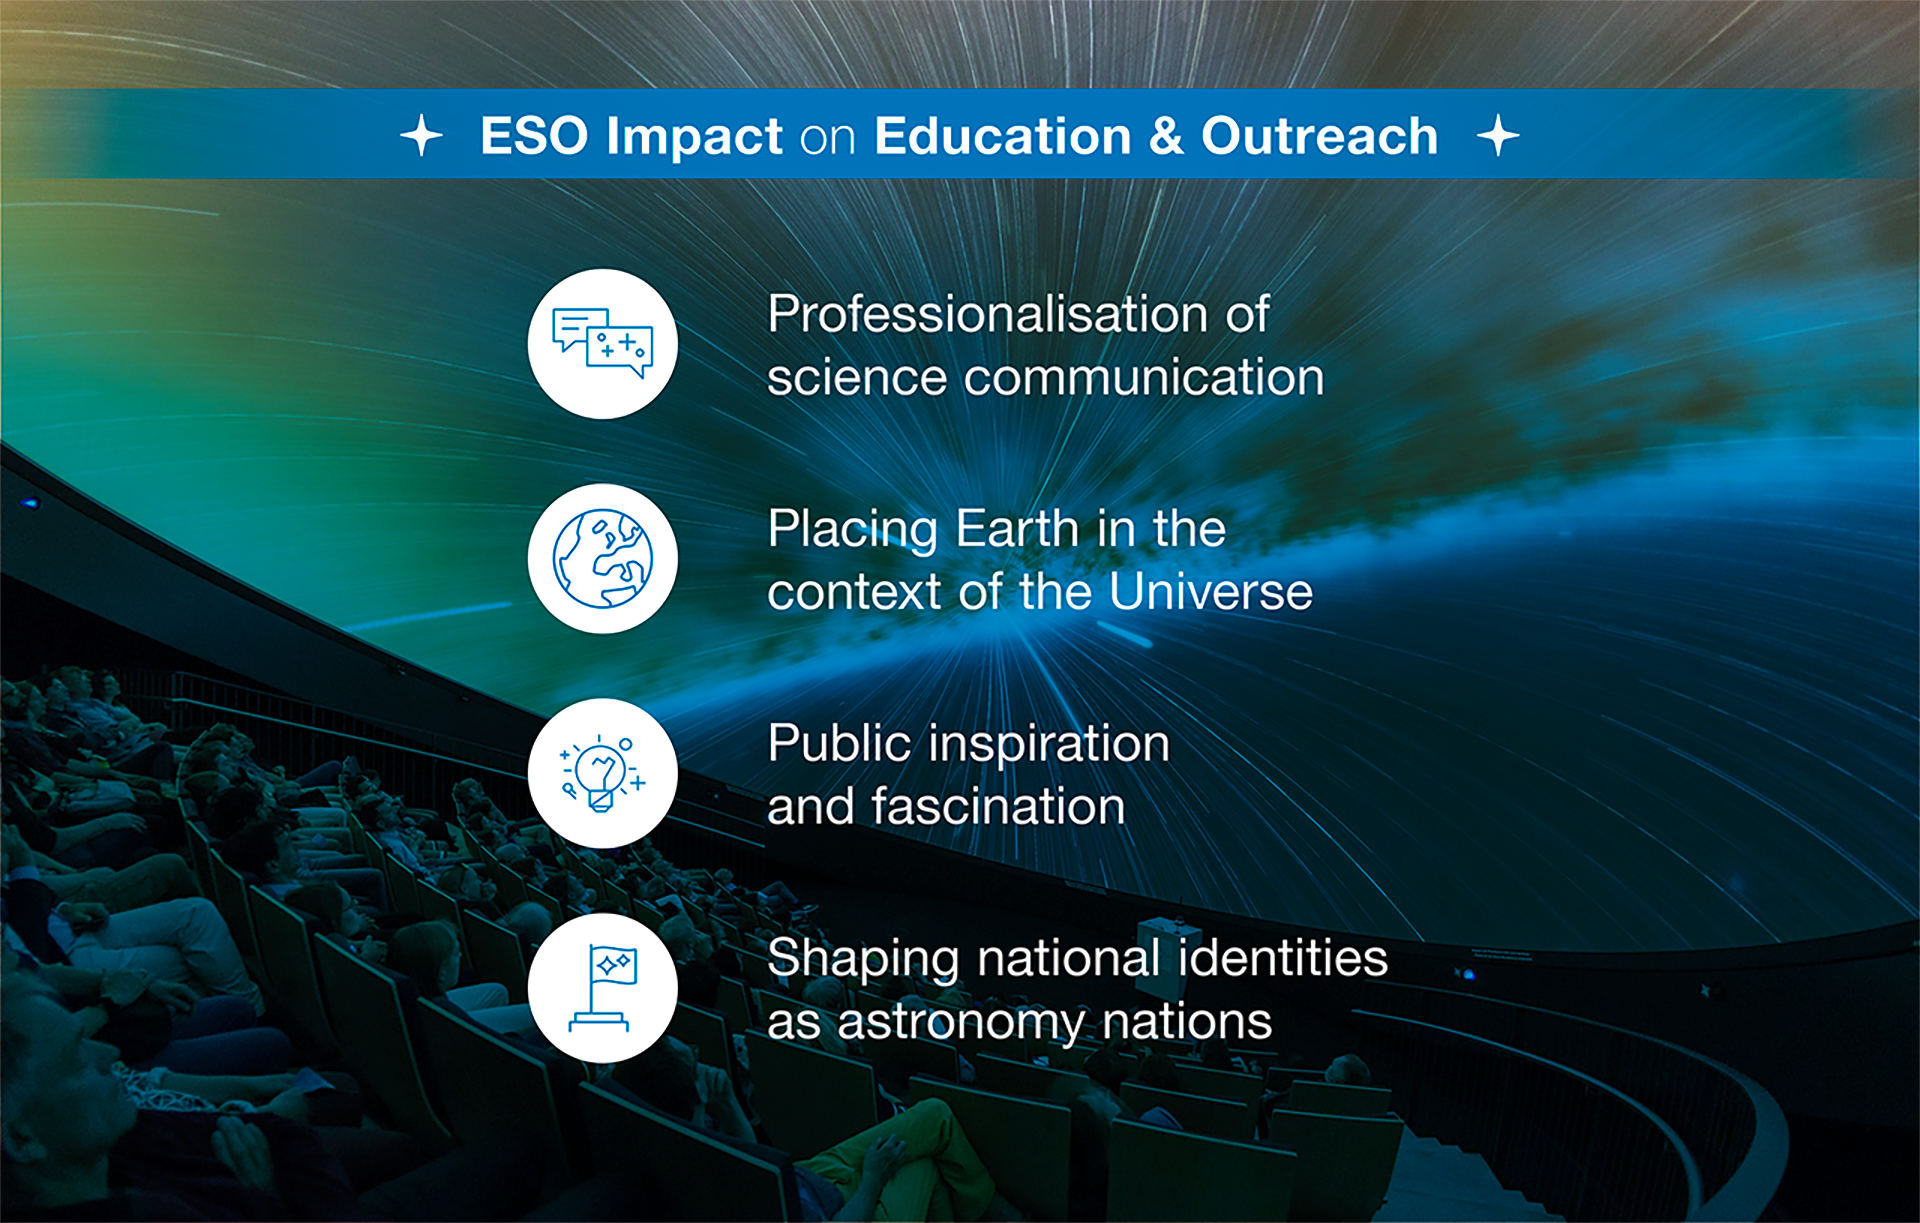

How ESO benefits its Member States -13

This graph is related to the publication ESO’s Benefits to Society.

Credit: ESO